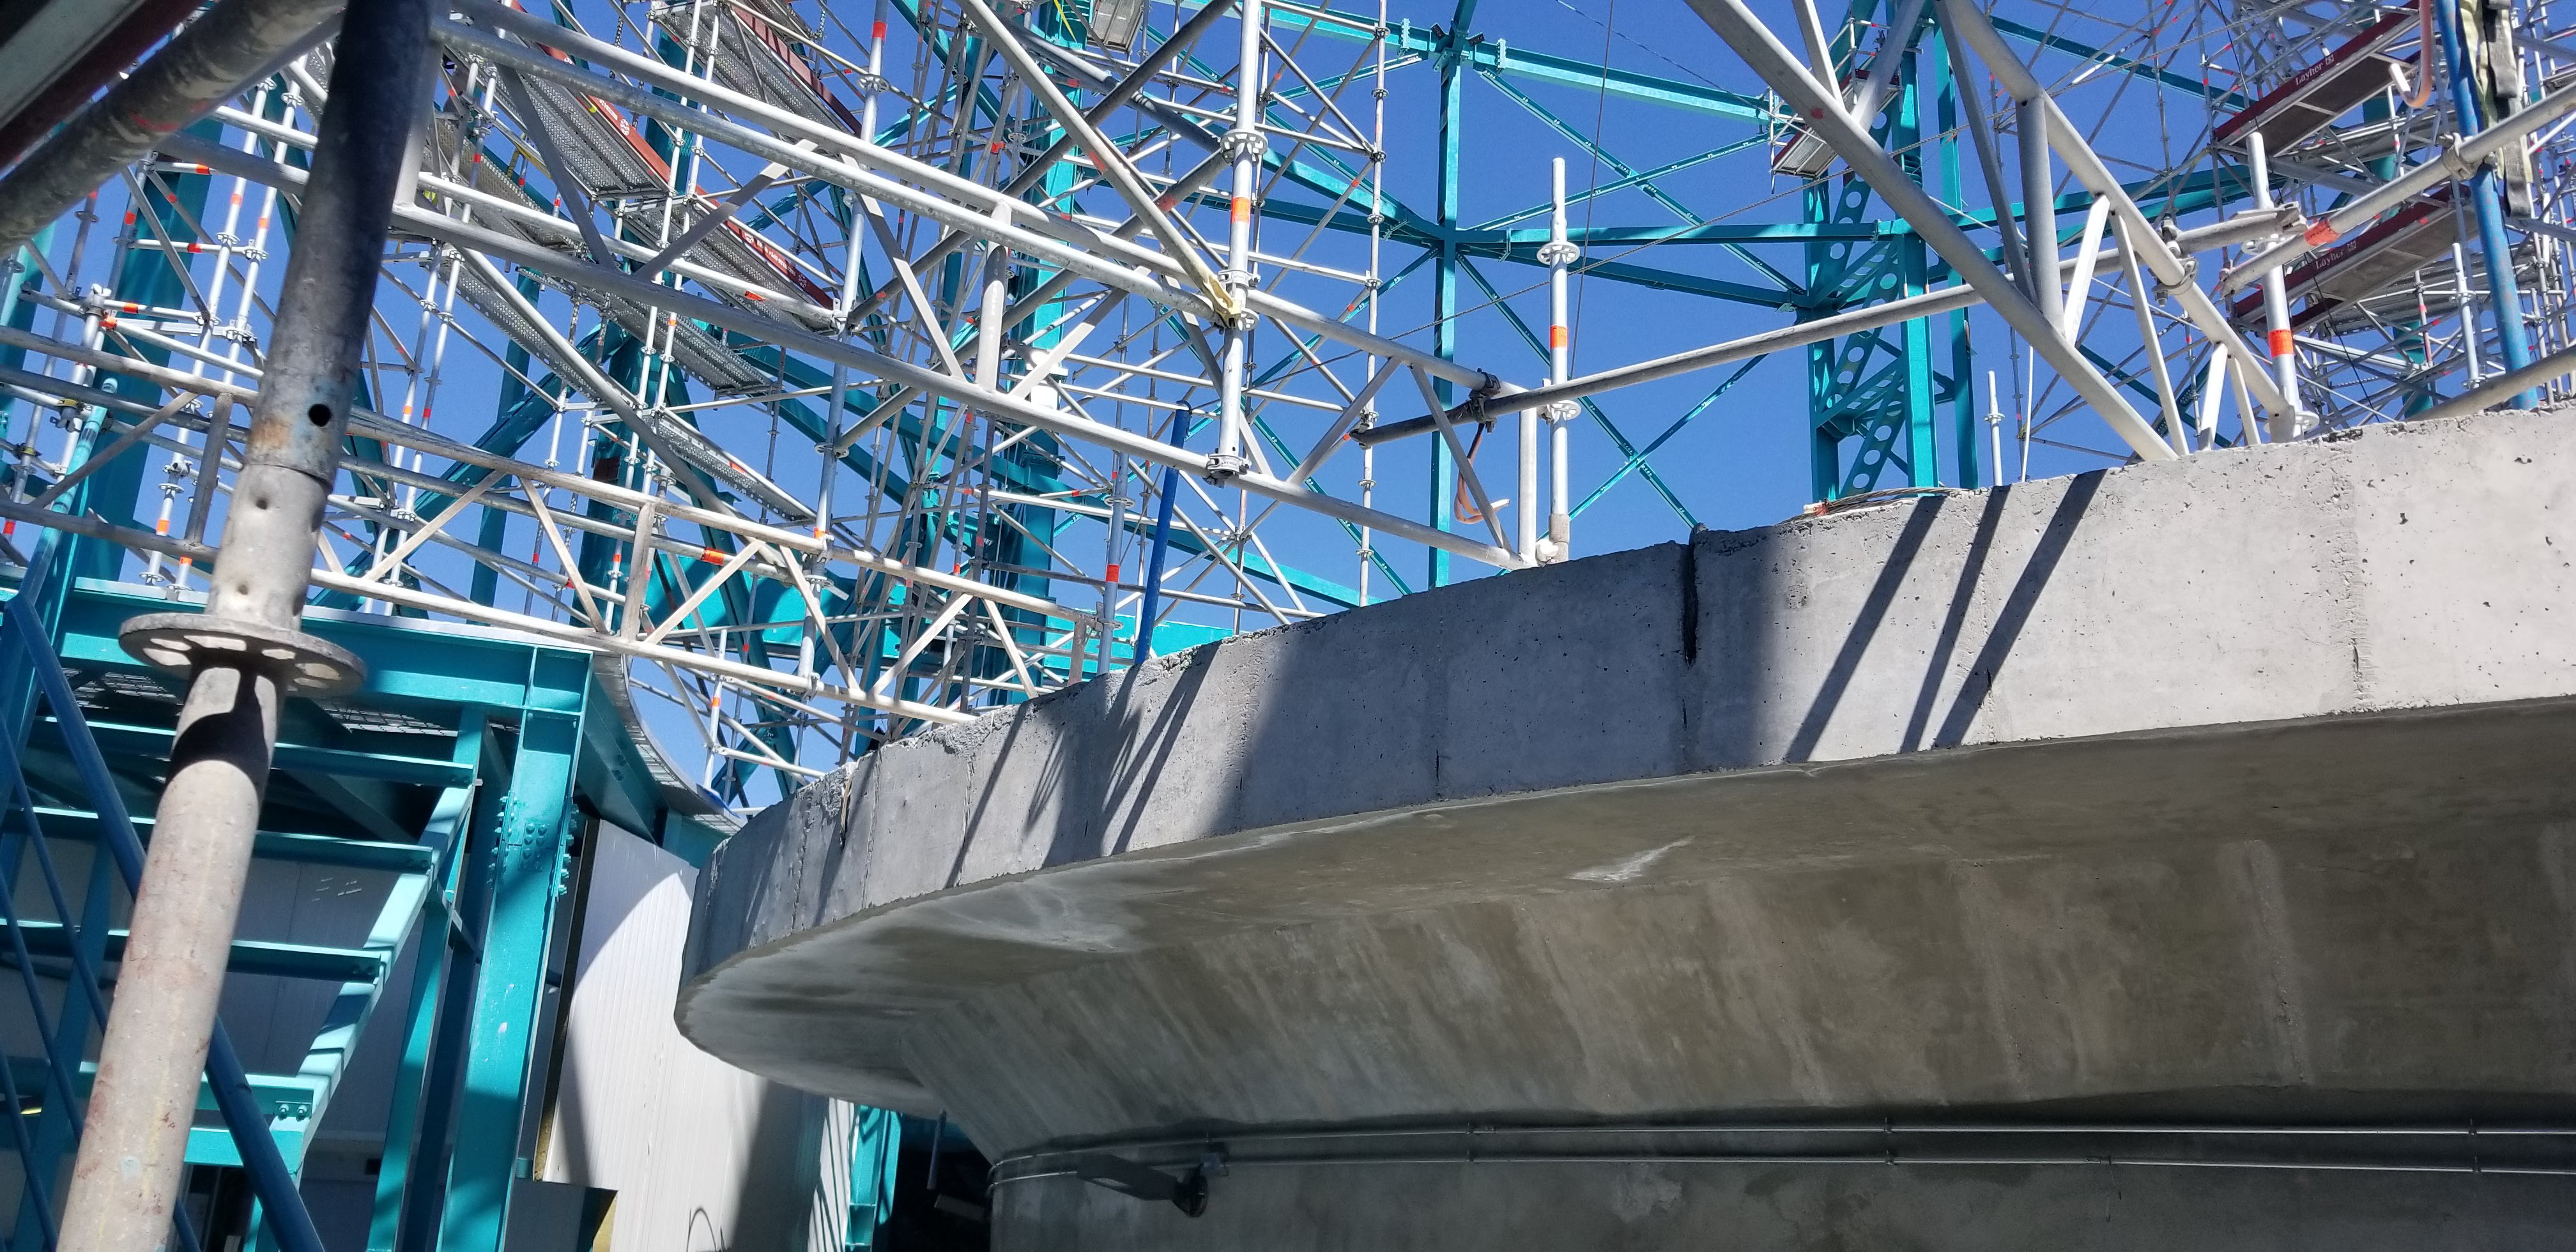

Summit Construction Progress March 2019

The summit has been buzzing with activity this month; highlights include the ongoing assembly and verification of the Coating Plant, Secondary Mirror (M2) cell assembly unpacking and integration with the M2 cart, and progress on the Dome, including installation of the side wall purlins and upper dome platform.

Credit: Rubin Observatory/NSF/AURA